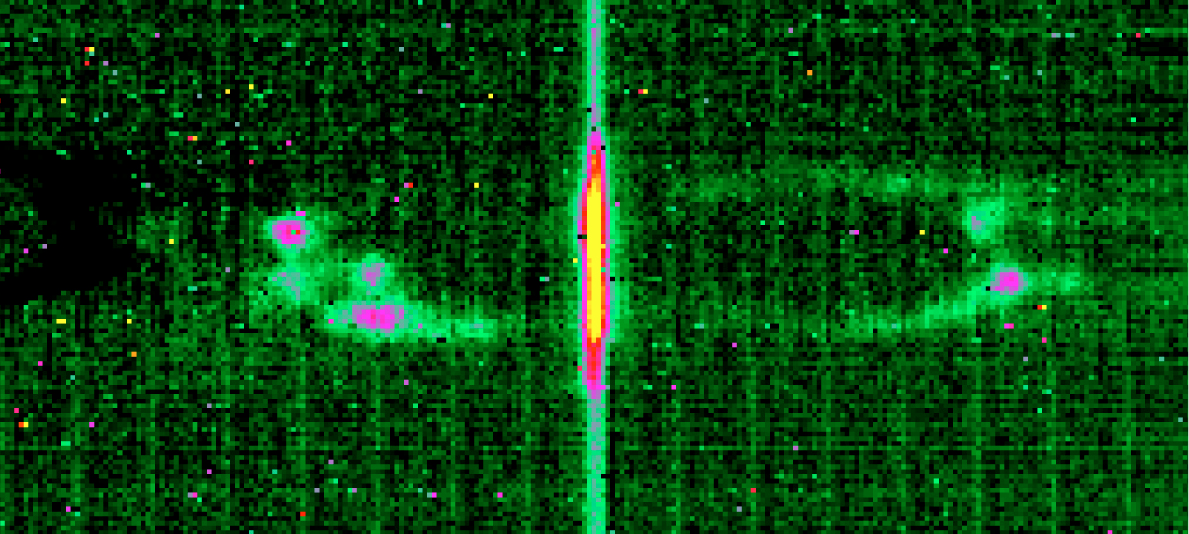

High-resolution spectrum of the Ant Planetary Nebula around 12.8μm

Reproduction of a high-resolution spectrum of the Ne II line (ionised Neon) at 12.8135 microns of the Ant Planetary Nebula, also known as Mz-3. The total integration time was 120 sec.

Credit: ESO